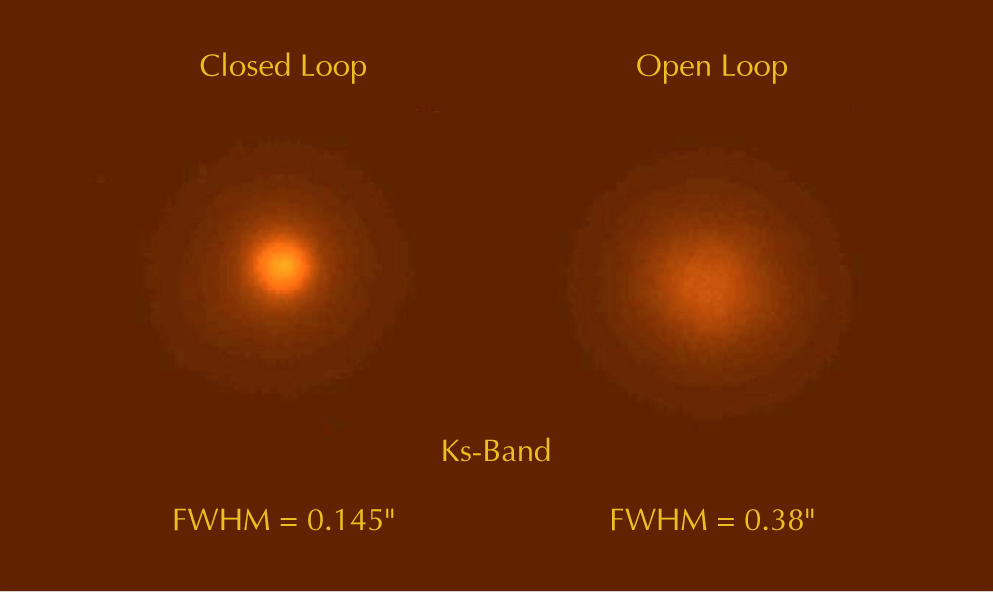

AO-corrected image of a 17.5-magnitude star

Image of a very faint guide star (visual magnitude 17.5), obtained with the SINFONI AO Module. To the right, the seeing-limited K-band image (FWHM 0.38 arcsec). To the left, the AO-corrected image (FWHM 0.145 arcsec). The ability to perform AO corrections on very faint guide objects is essential for SINFONI in order to observe very faint extragalactic objects.

Credit: ESO